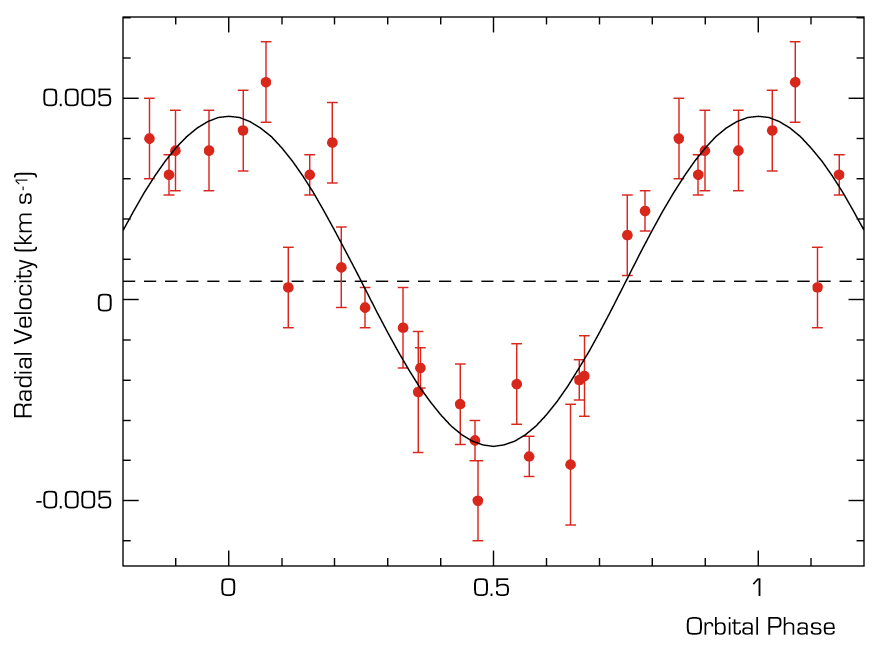

"Velocity curve" of mu Arae

The HARPS radial velocity measurements phase-folded with the orbital period of the newly found exoplanet (9.5 days). The measurements have been corrected from the effect of the two longer period companions. The semi-amplitude of the curve is less than 5 m/s! Coupled with the 9.5 days orbital period, this implies a minimum mass for the newly discovered planet of 14 times the mass of the Earth.

Credit: ESO